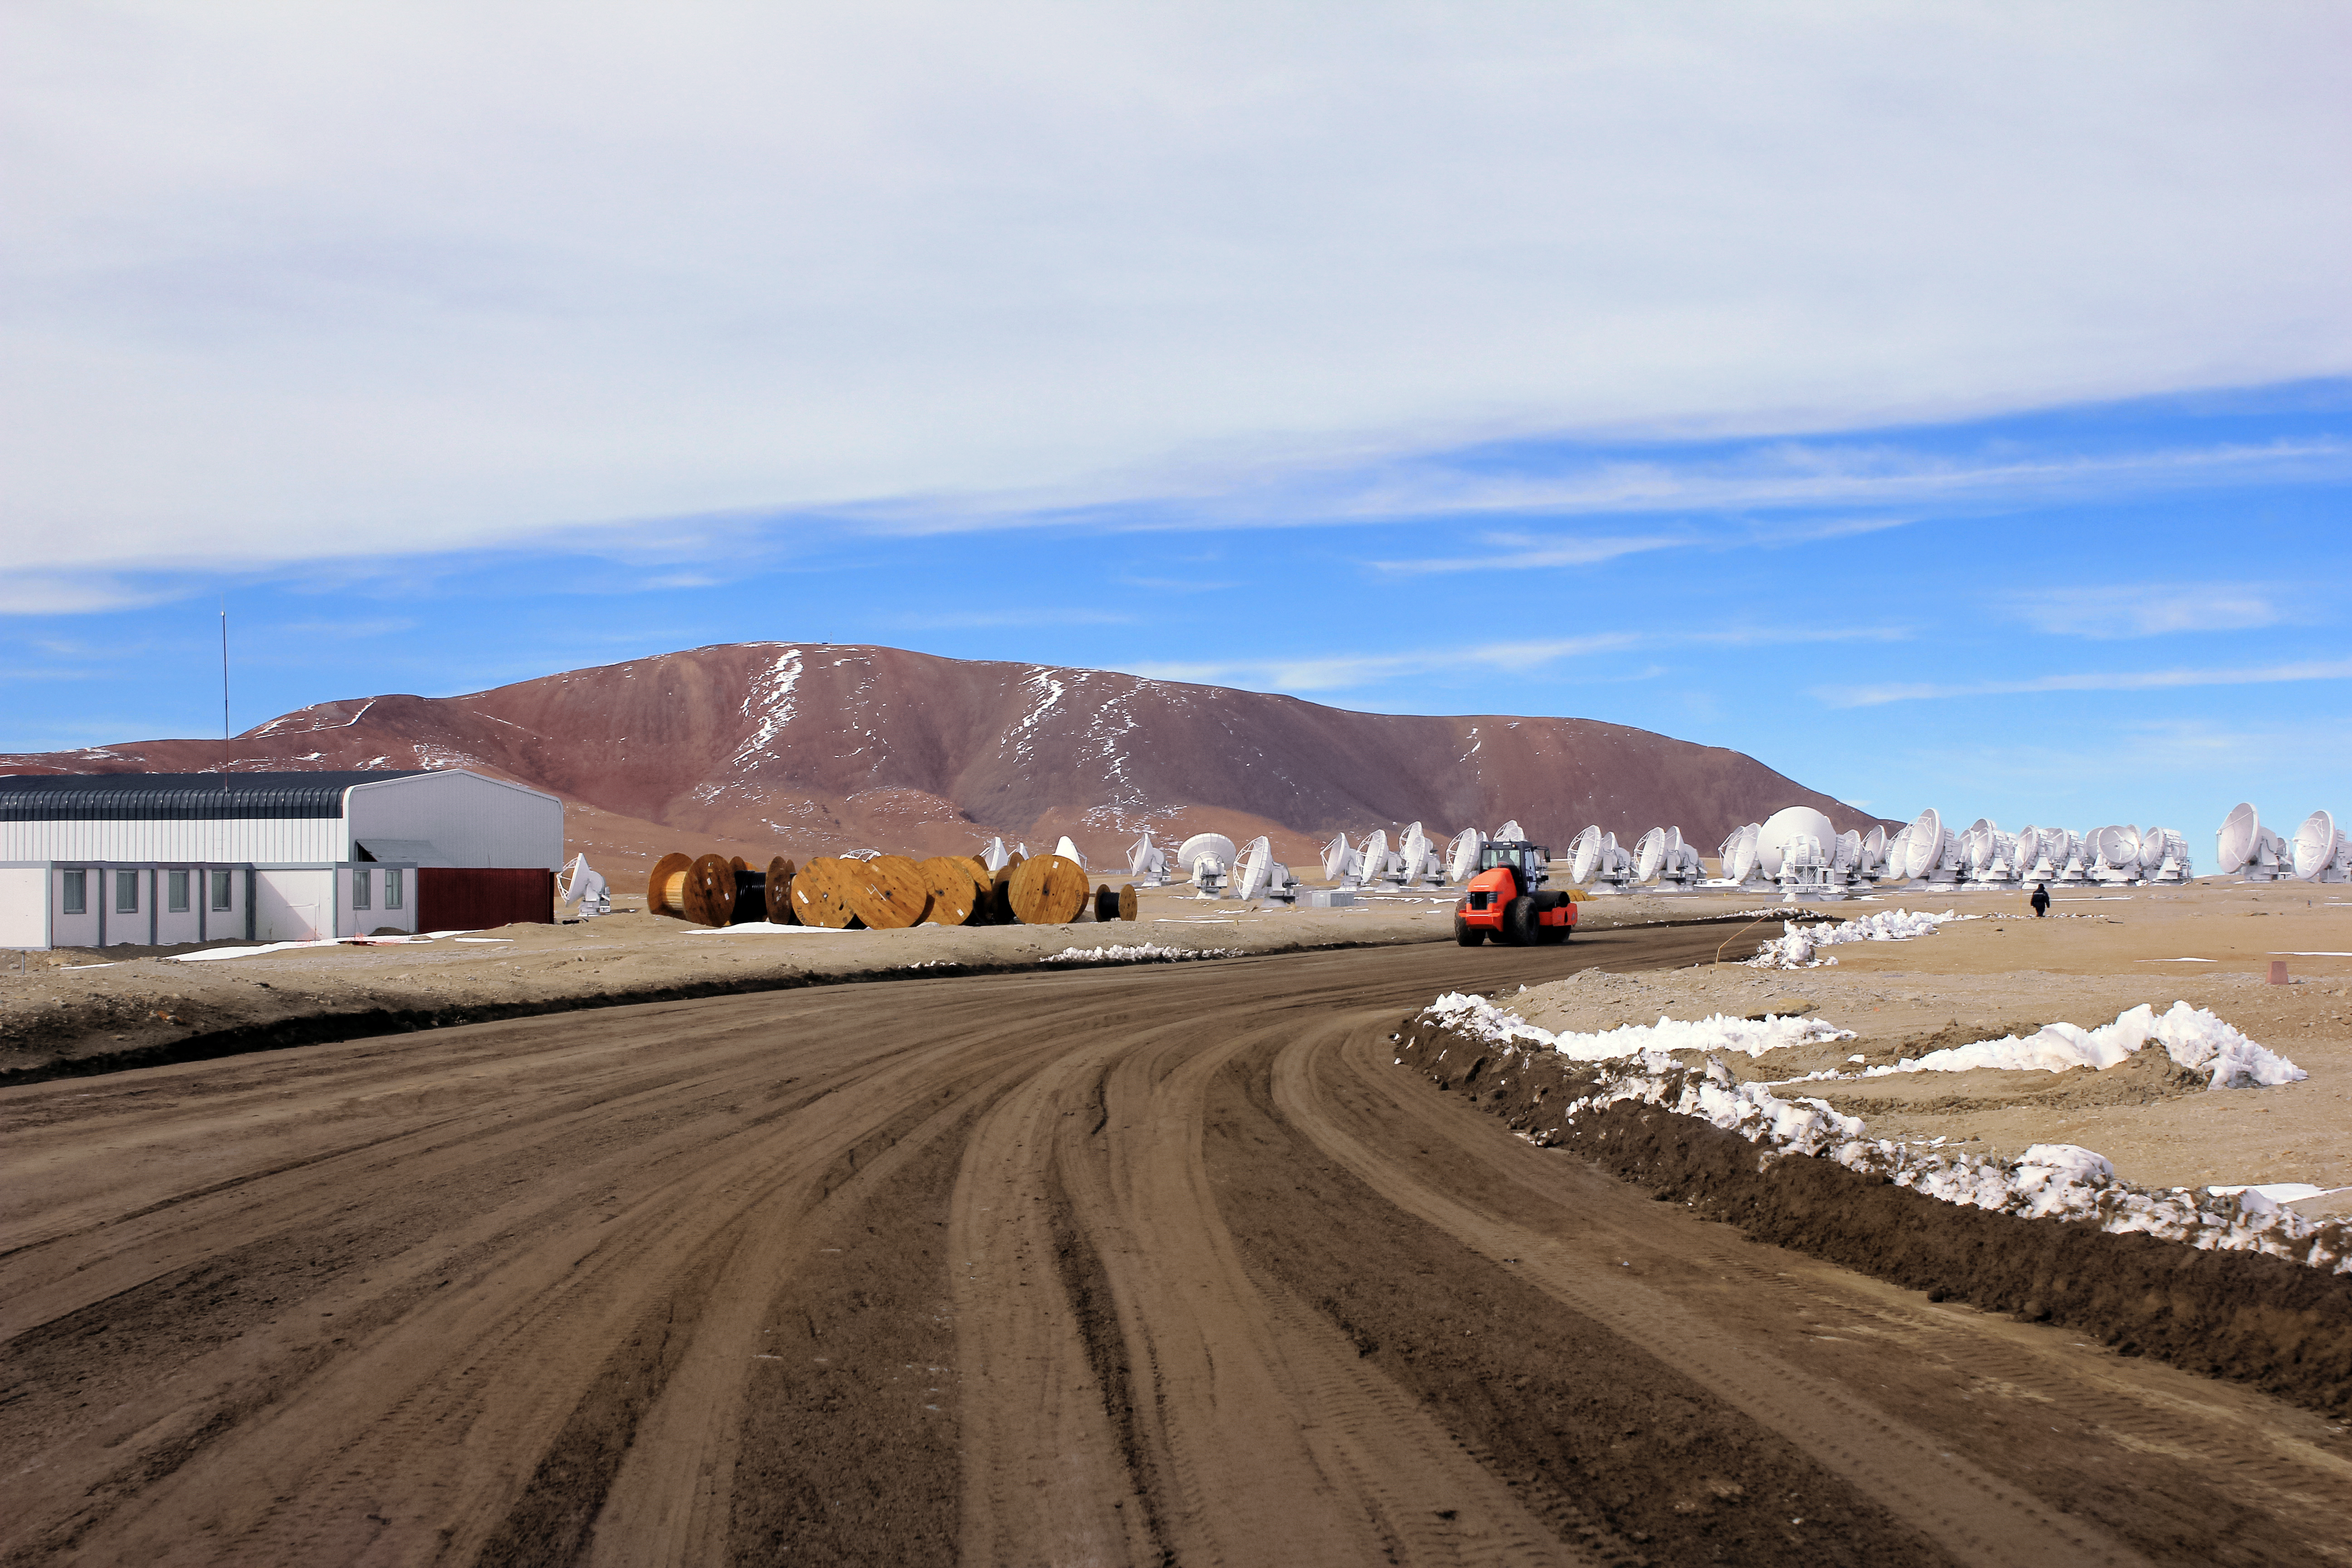

ALMA antennas

Shown here are some of the antennas that comprise the Atacama Large Millimetre/submillimetre Array (ALMA) that are strewn across the Chajnantor plateau.

Credit: D. Schreiner and S. Degezelle/ESO